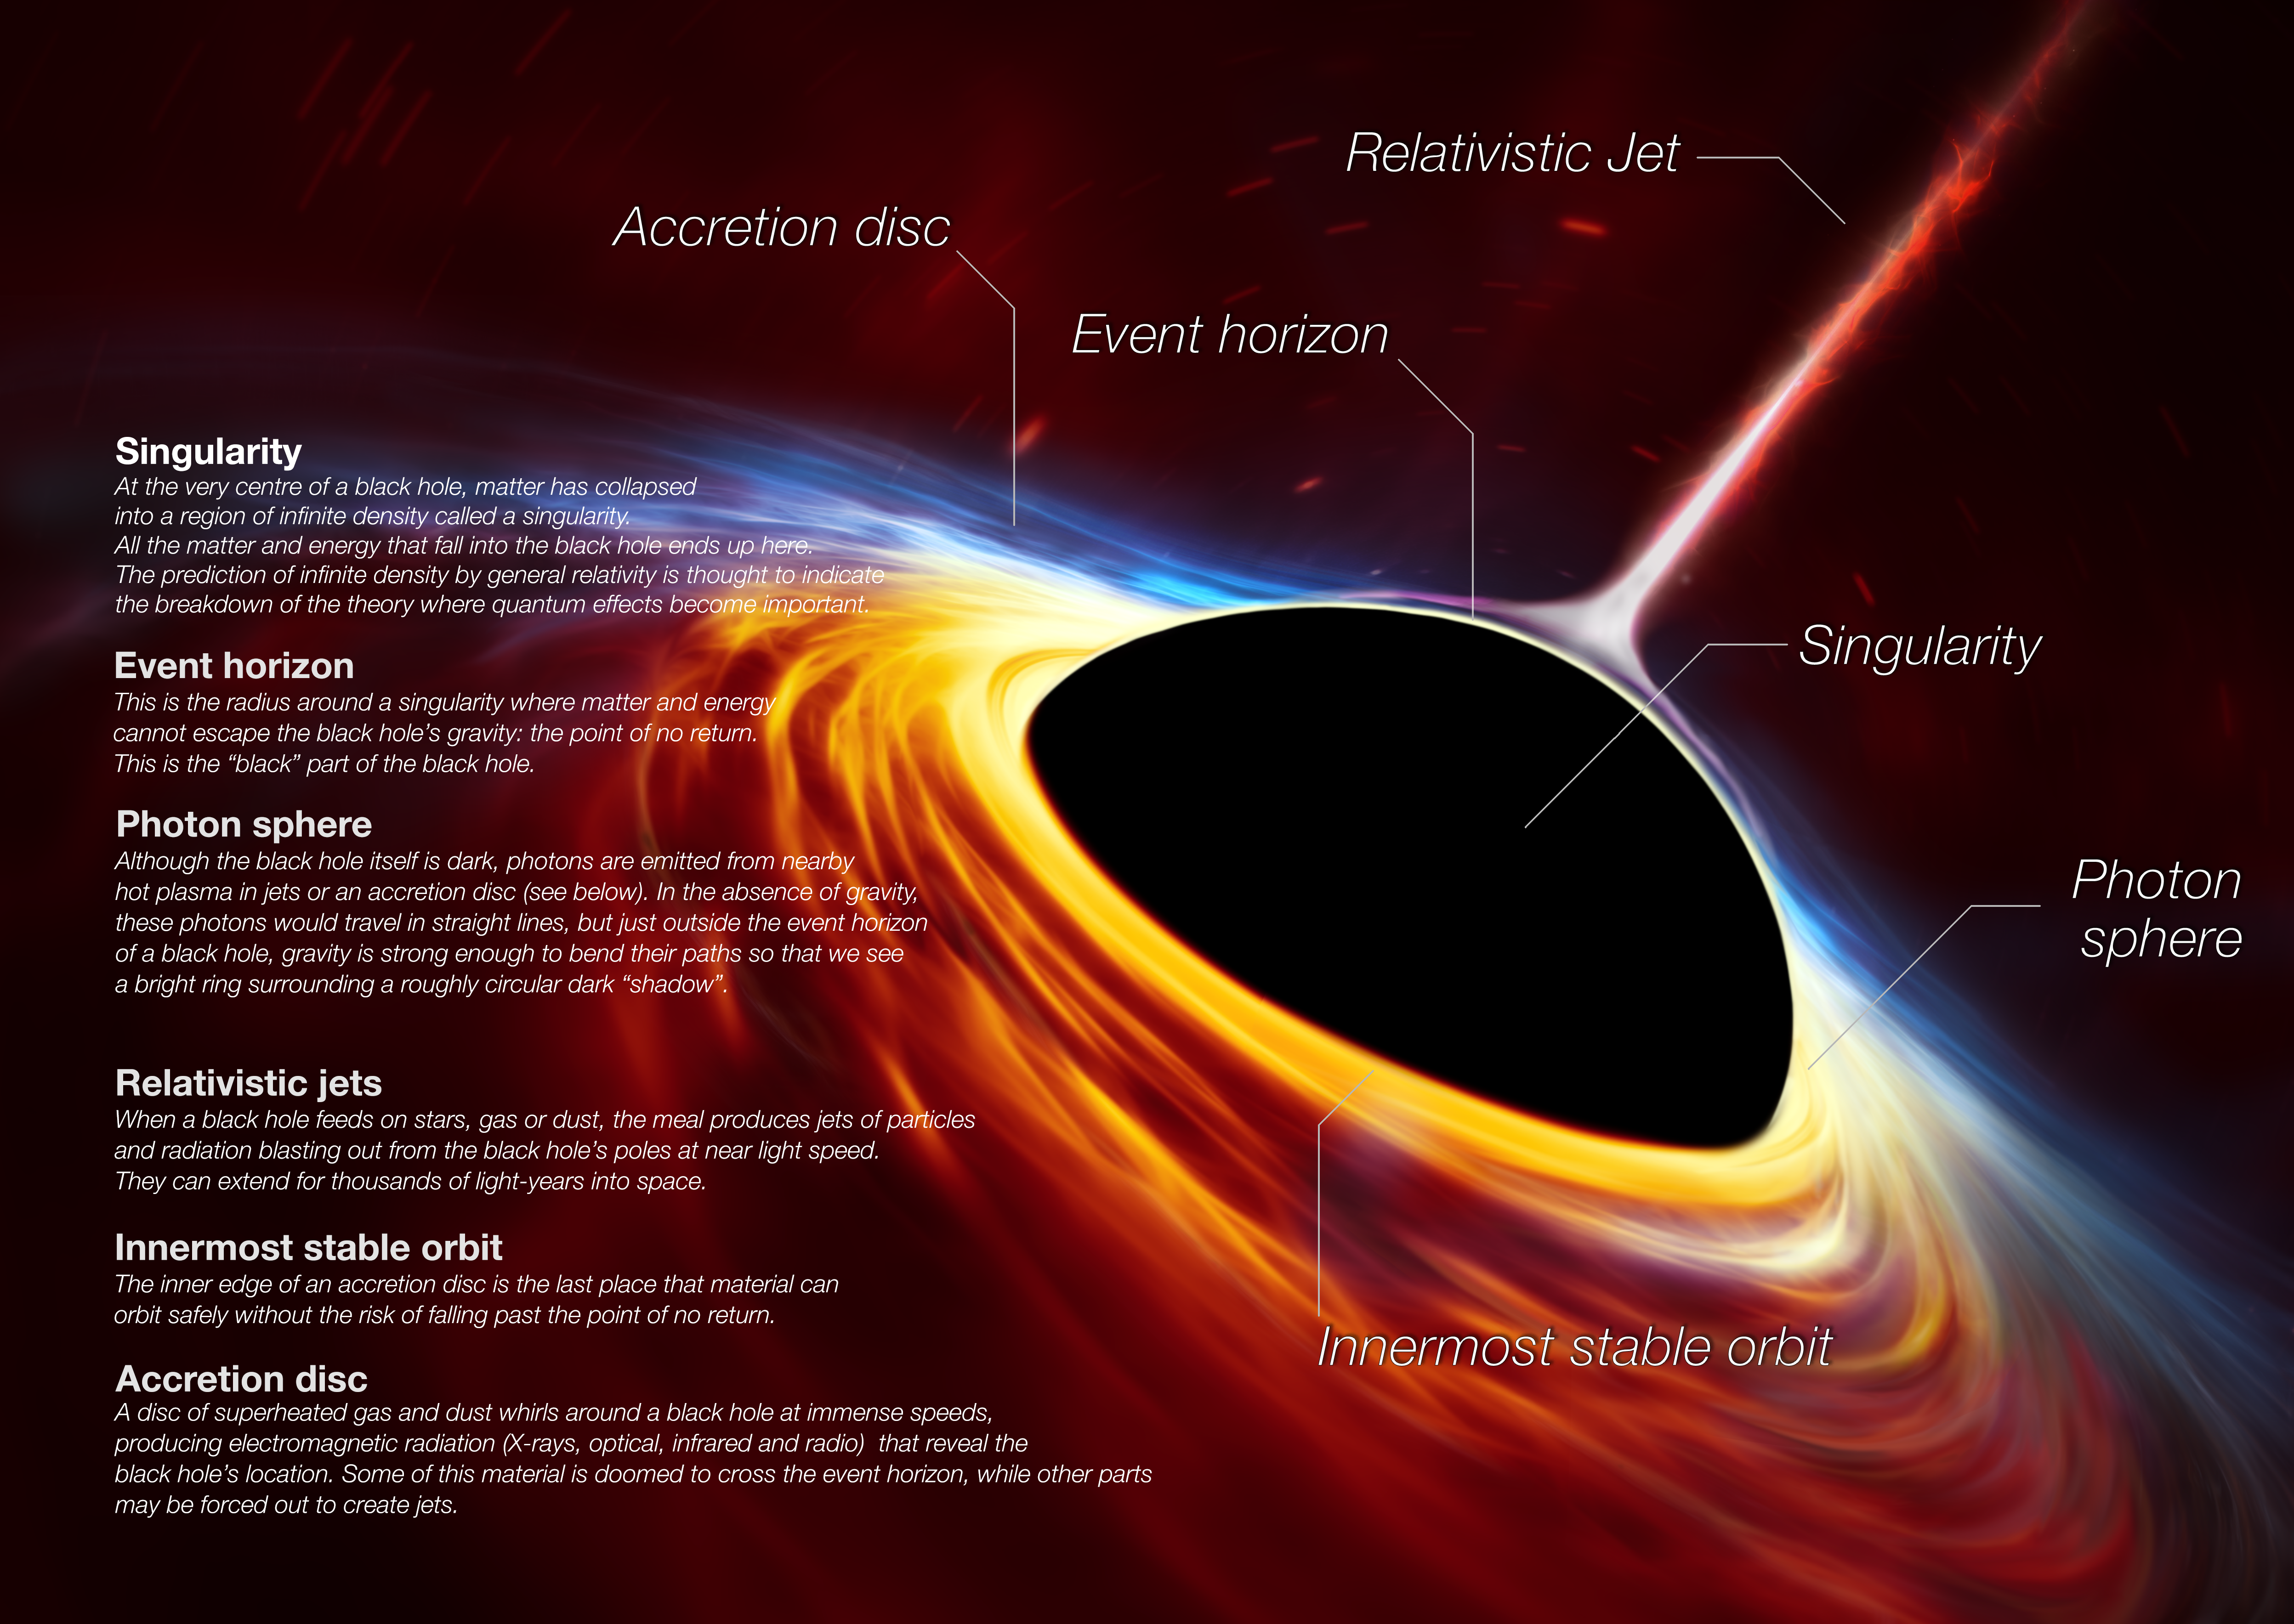

Anatomy of a Black Hole

This artist’s impression depicts a rapidly spinning supermassive black hole surrounded by an accretion disc. This thin disc of rotating material consists of the leftovers of a Sun-like star which was ripped apart by the tidal forces of the black hole. The black hole is labelled, showing the anatomy of this fascinating object.

Credit: ESO, ESA/Hubble, M. Kornmesser/N. Bartmann